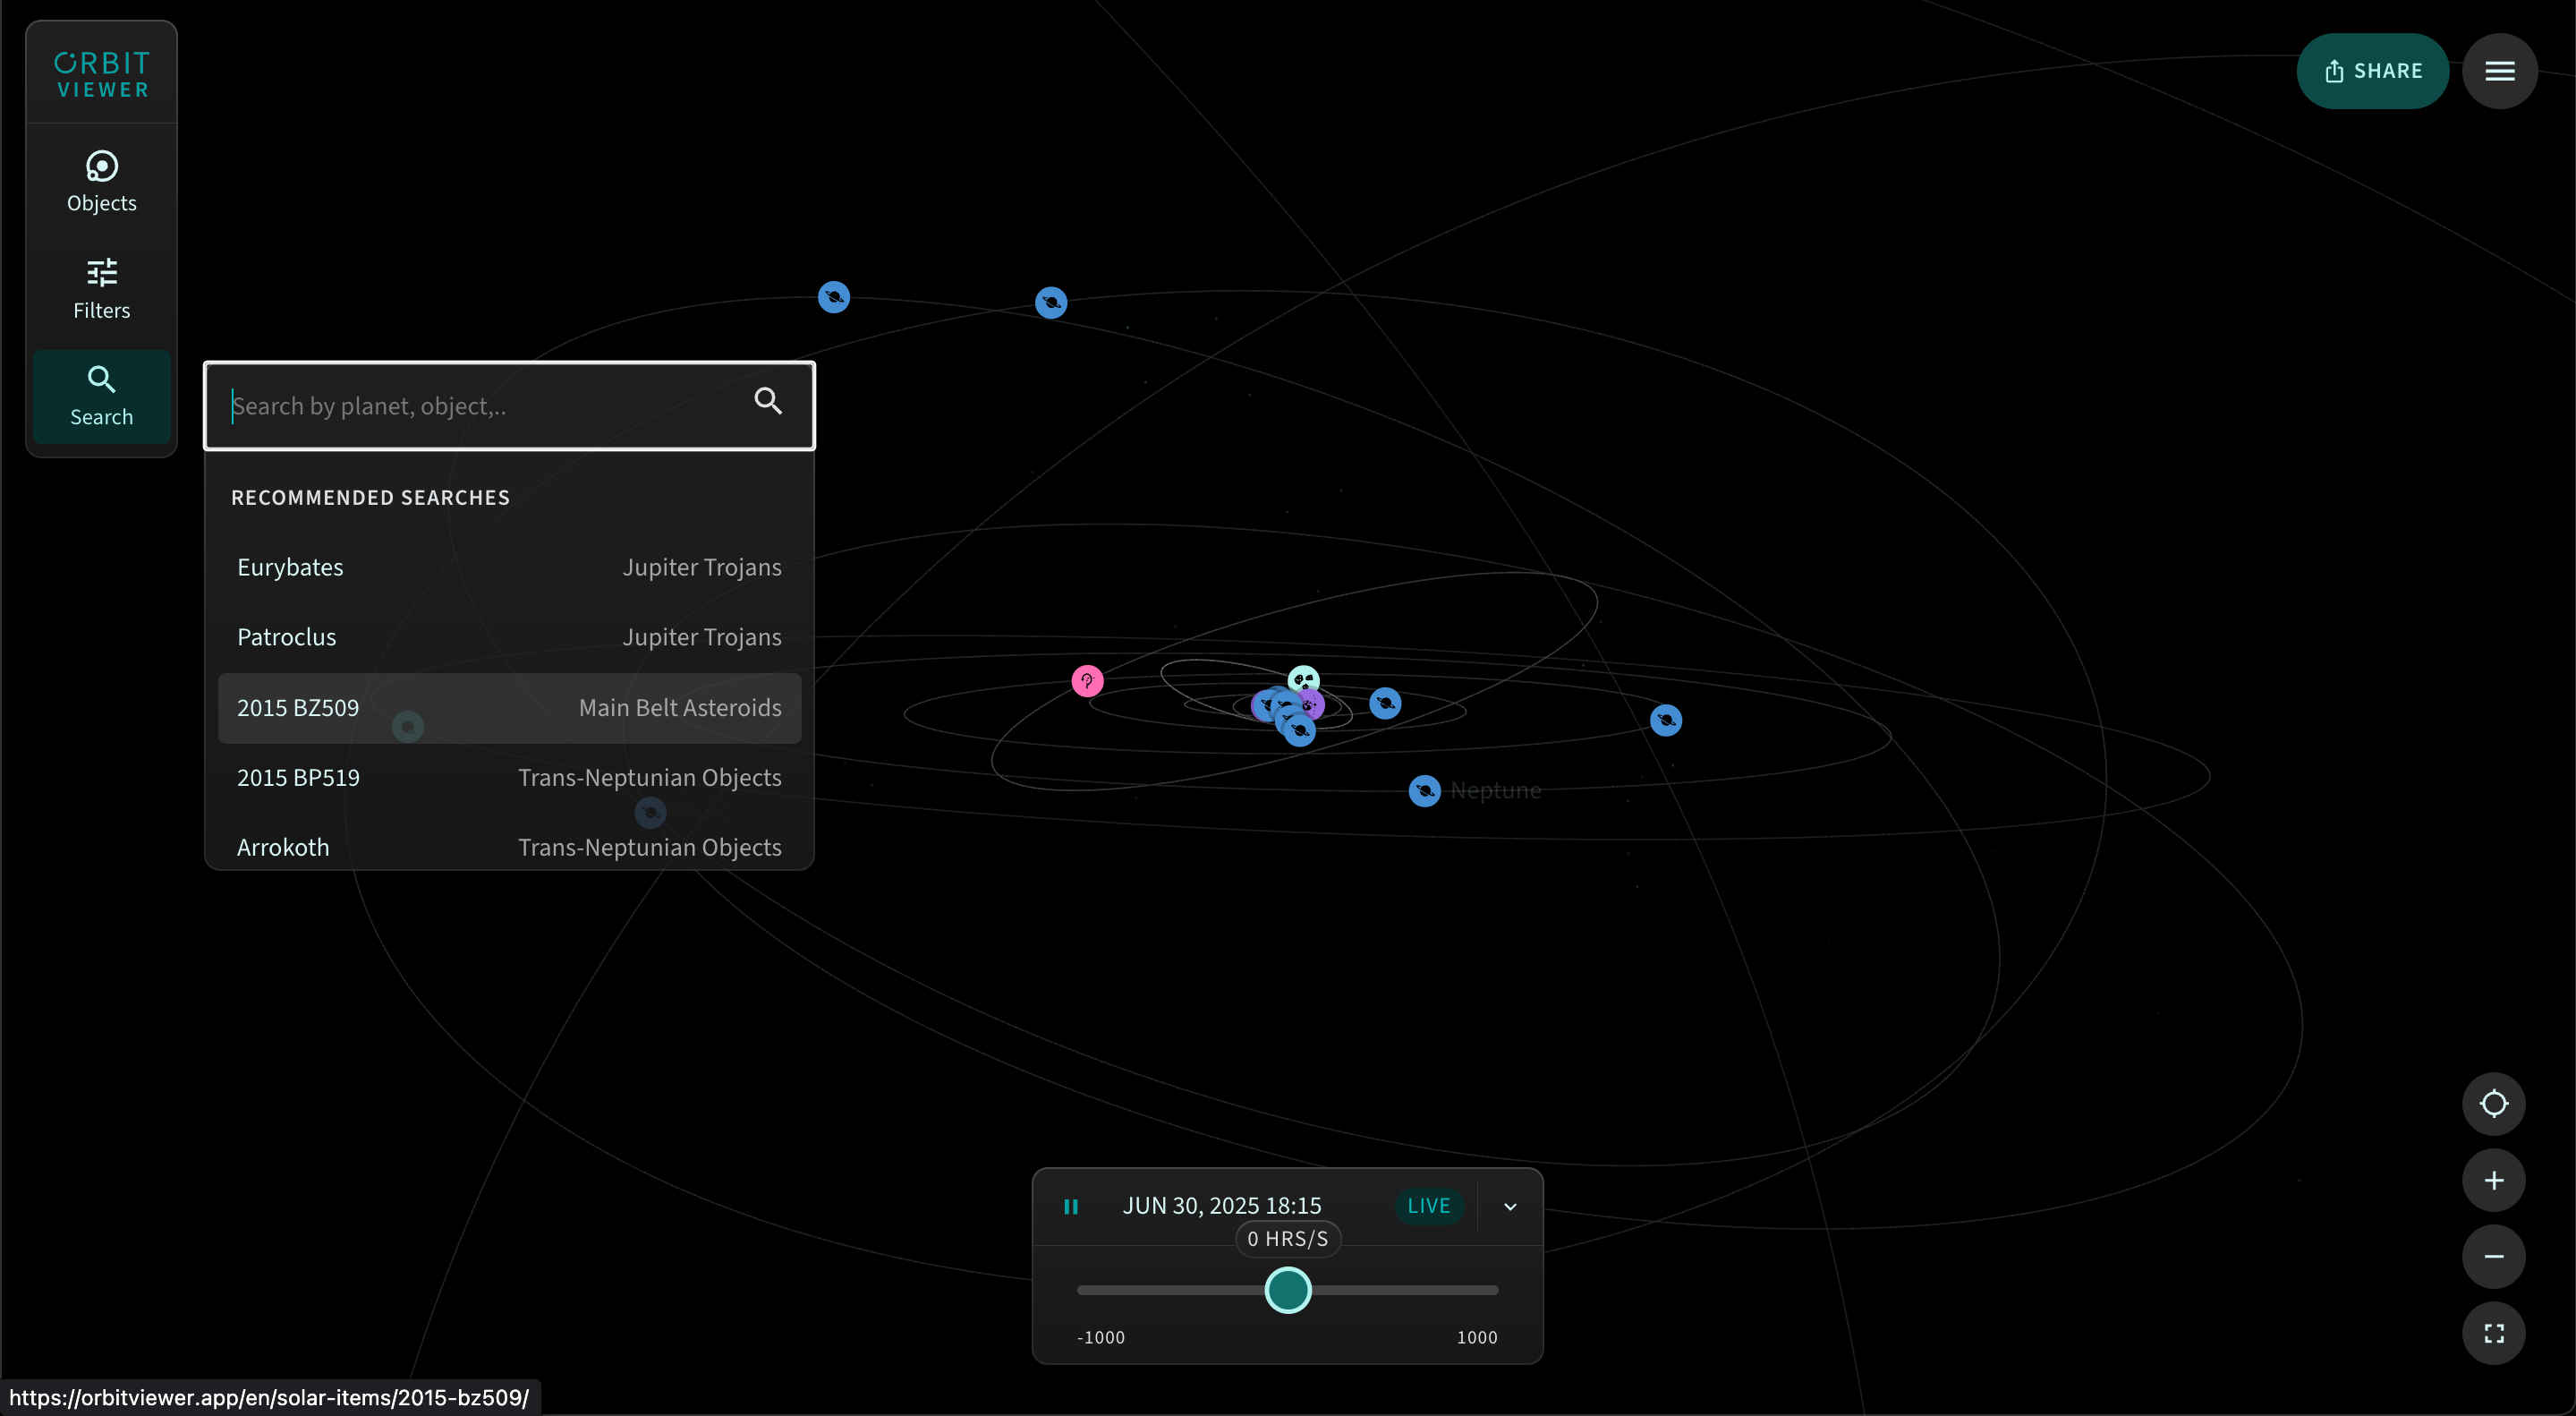

Orbitviewer Display Search

Search the census of our Solar System using Orbitviewer, a groundbreaking new web app developed by NSF–DOE Vera C. Rubin Observatory that brings the dynamic movement of objects in our Solar System to life.

Credit: RubinObs/NOIRLab/NSF/AURA